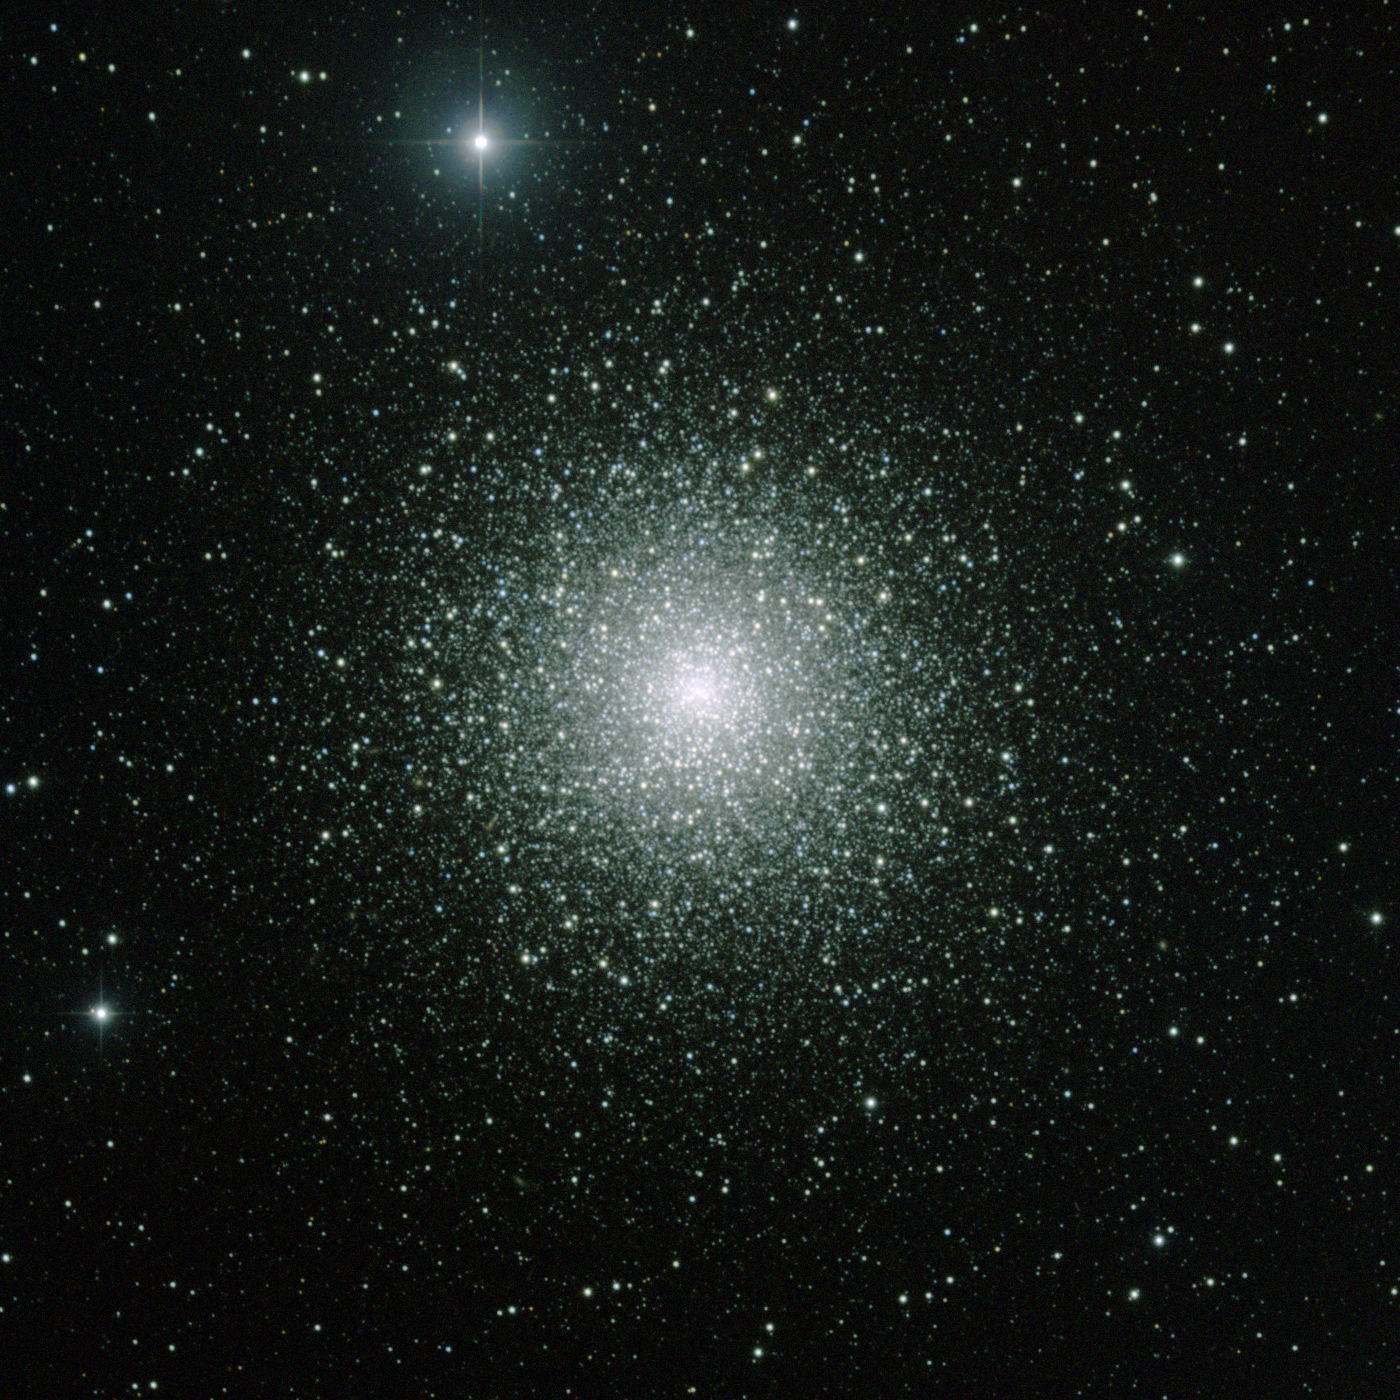

M15, NGC 7078

Somewhat over 33000 light-years away and 120 light-years across, M15 in the constellation Pegasus is one of the more conspicuous of the large globular star clusters, almost visible to the naked eye. This picture was made from CCD images taken at the WIYN 0.9-meter Telescope in July and September of 1998. The dynamic range has been compressed considerably to show both the dense inner region of the cluster and the much fainter outer areas. Image size 15.9 arc minutes.

Credit: NOIRLab/NSF/AURA